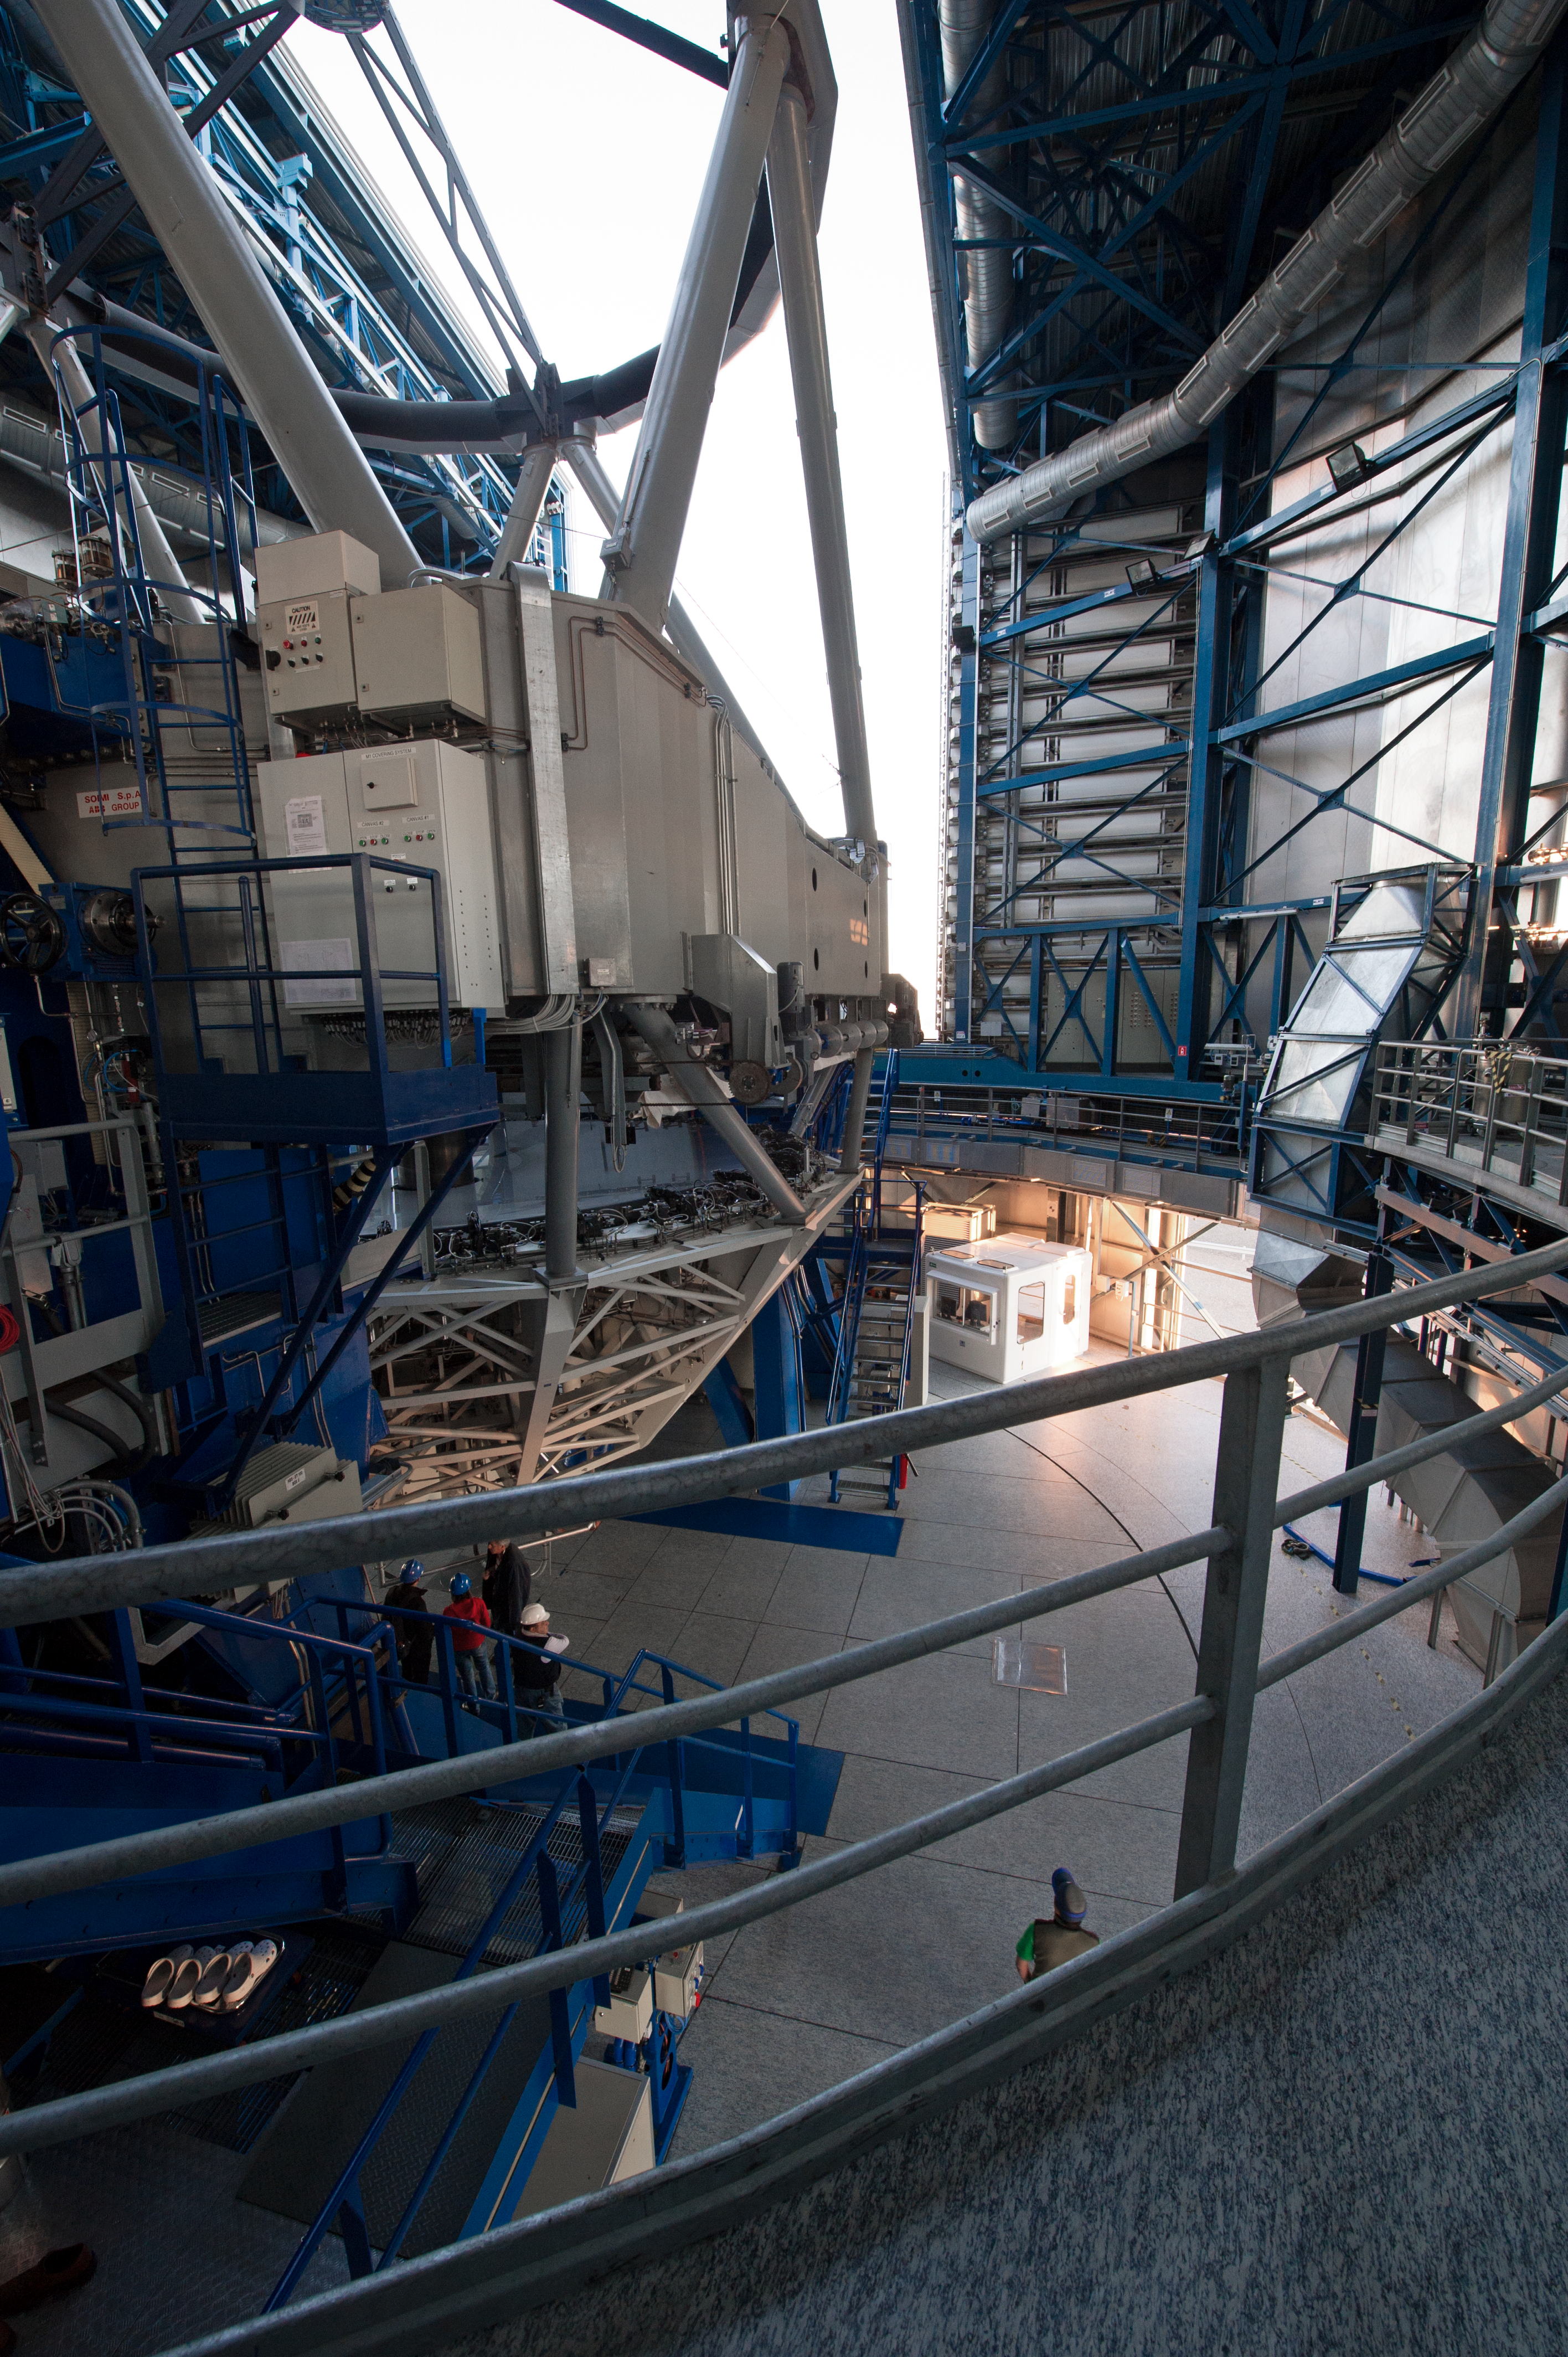

Structure support

The telescope tube consists of a steel structure supporting at the bottom the primary mirror (M1) in its cell, and at the top the M2 Unit by means of metallic beams called "spiders".

Credit: ESO/C. Malin